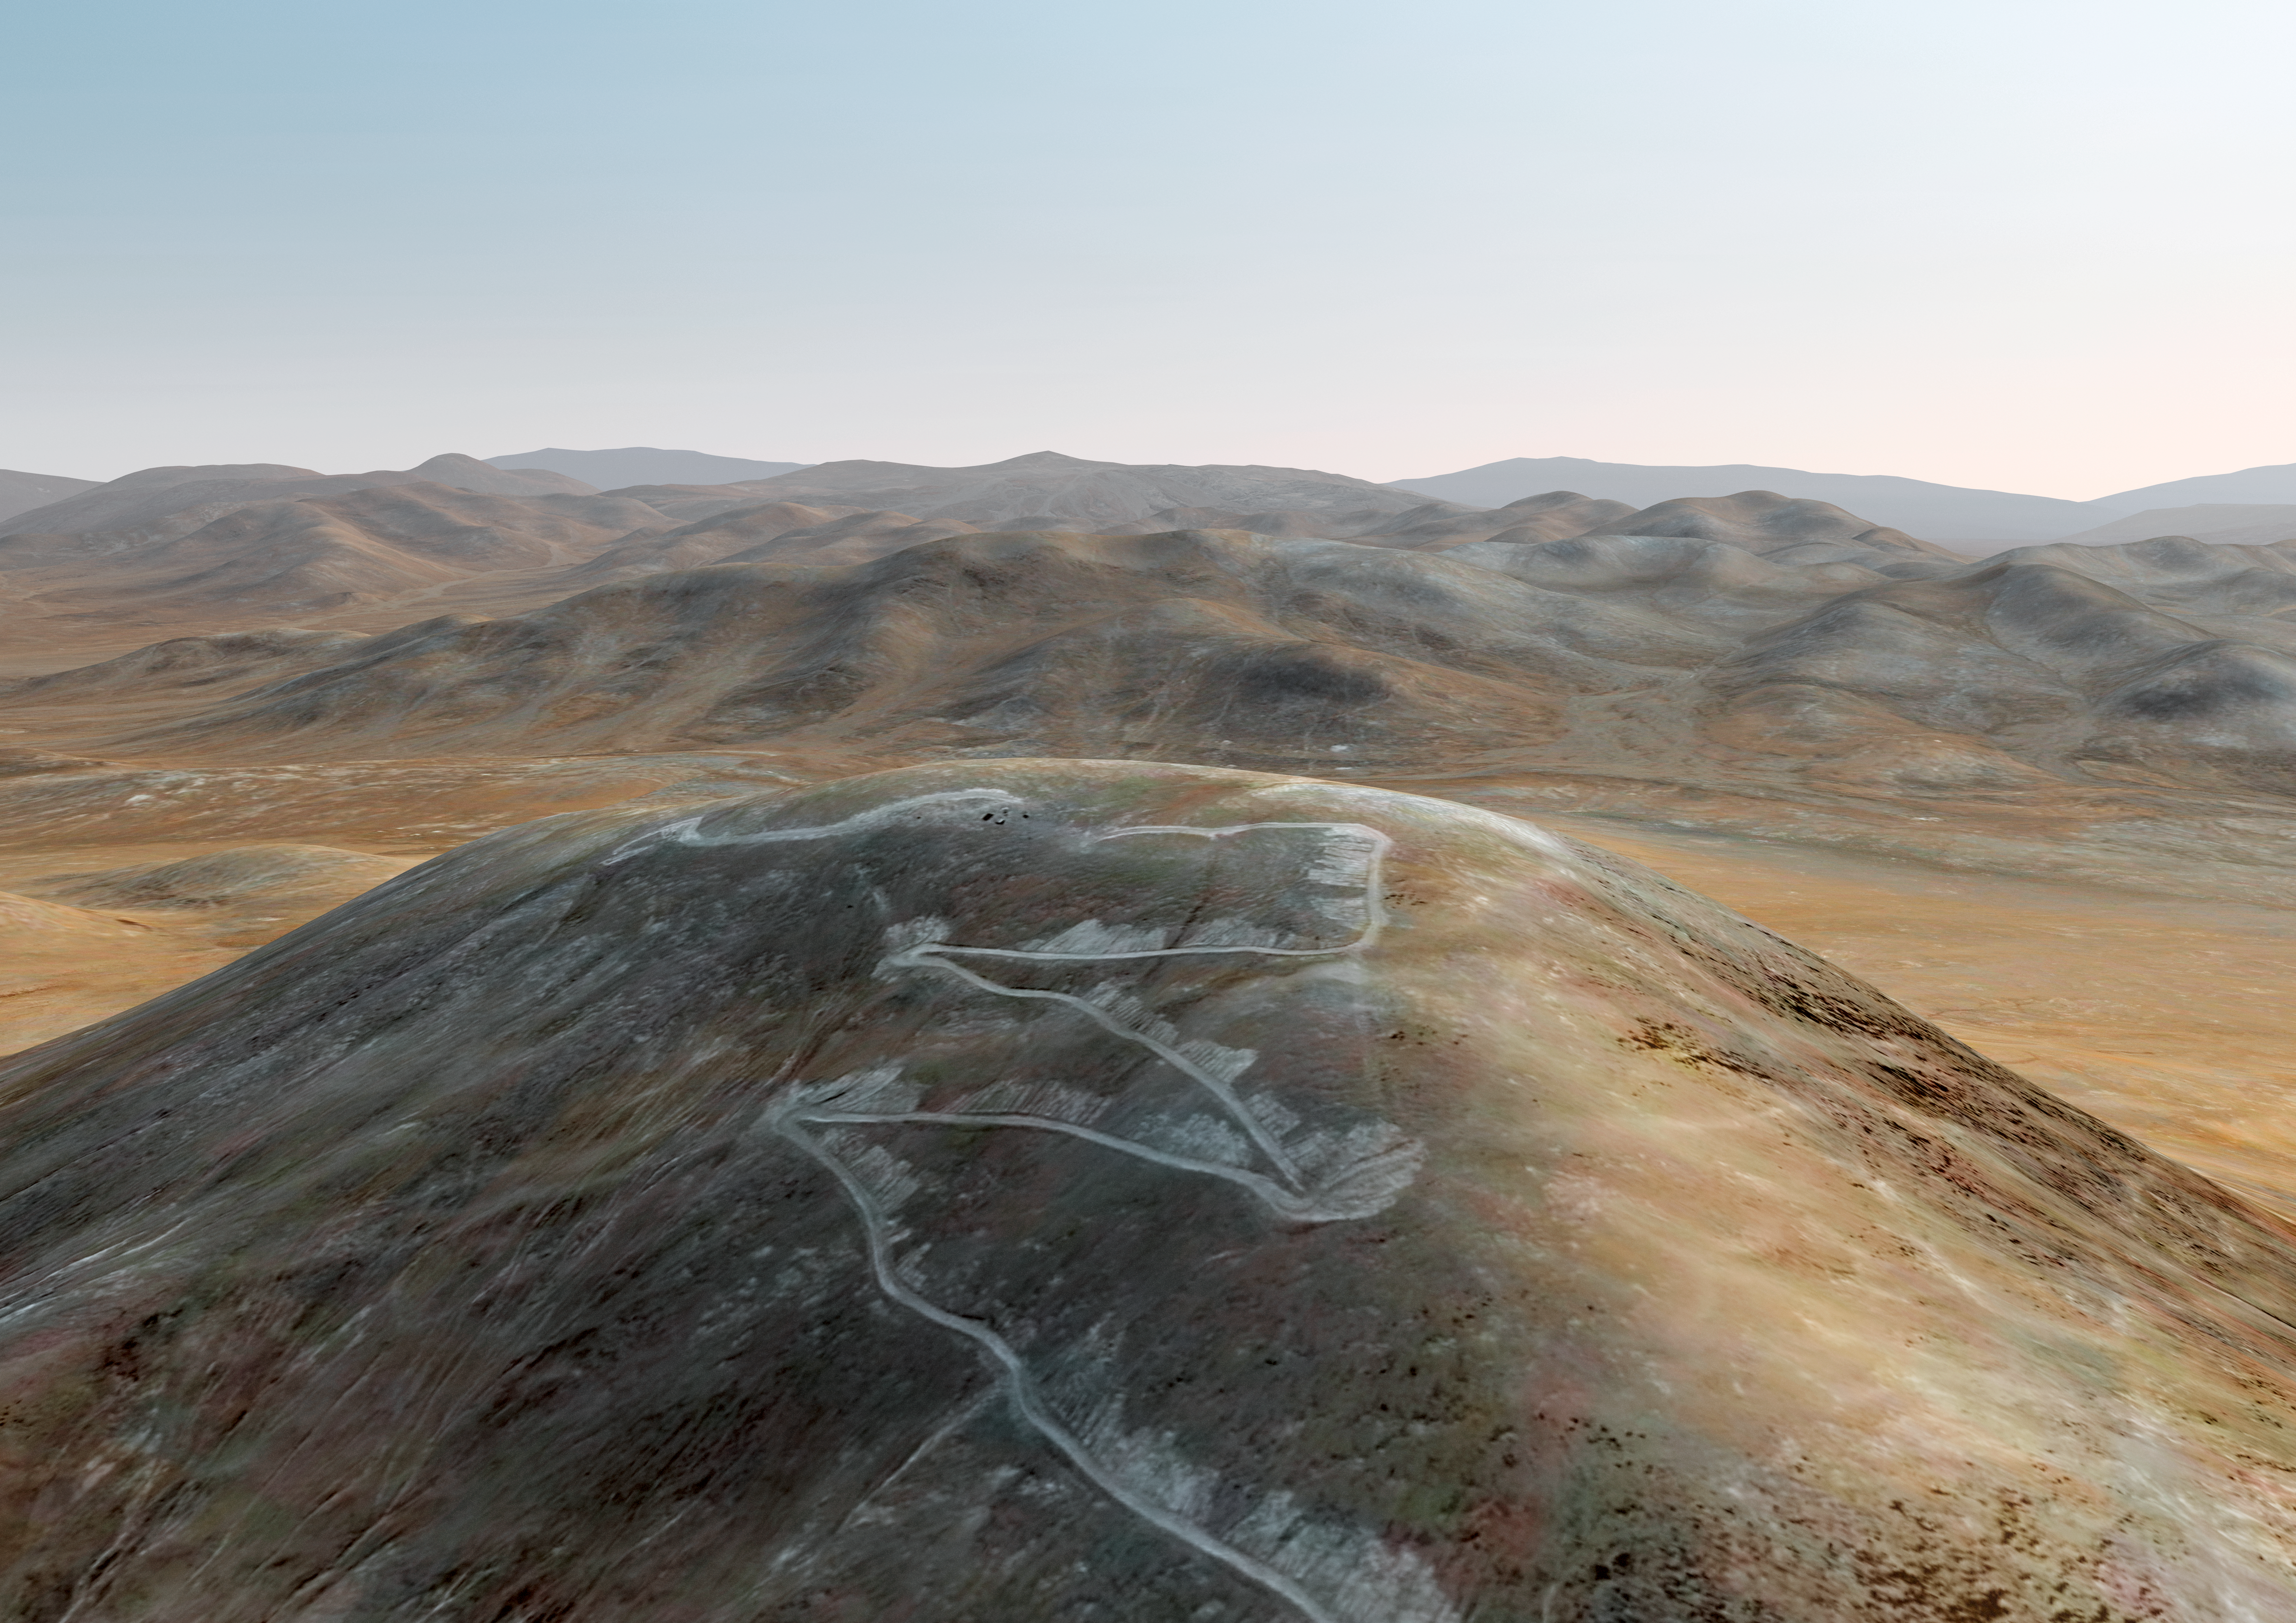

Cerro Armazones before the ELT

Artist´s impression of how Cerro Armazones, in the Atacama Desert, looks in 2010, after being selected as the site for the planned Extremely Large Telescope (ELT), on 26 April 2010. The go ahead for ELT construction is expected at the end of 2010, with the start of operations planned for early in the next decade. With its 40-metre-class diameter mirror, the ELT will be the largest optical/near-infrared telescope in the world. Cerro Armazones is a mountain at an altitude of 3046 metres in the II Region of Chile, some 130 kilometres south of the town of Antofagasta and about 20 kilometres away from Cerro Paranal, home of ESO’s Very Large Telescope (VLT).

Credit: ESO/L. Calçada